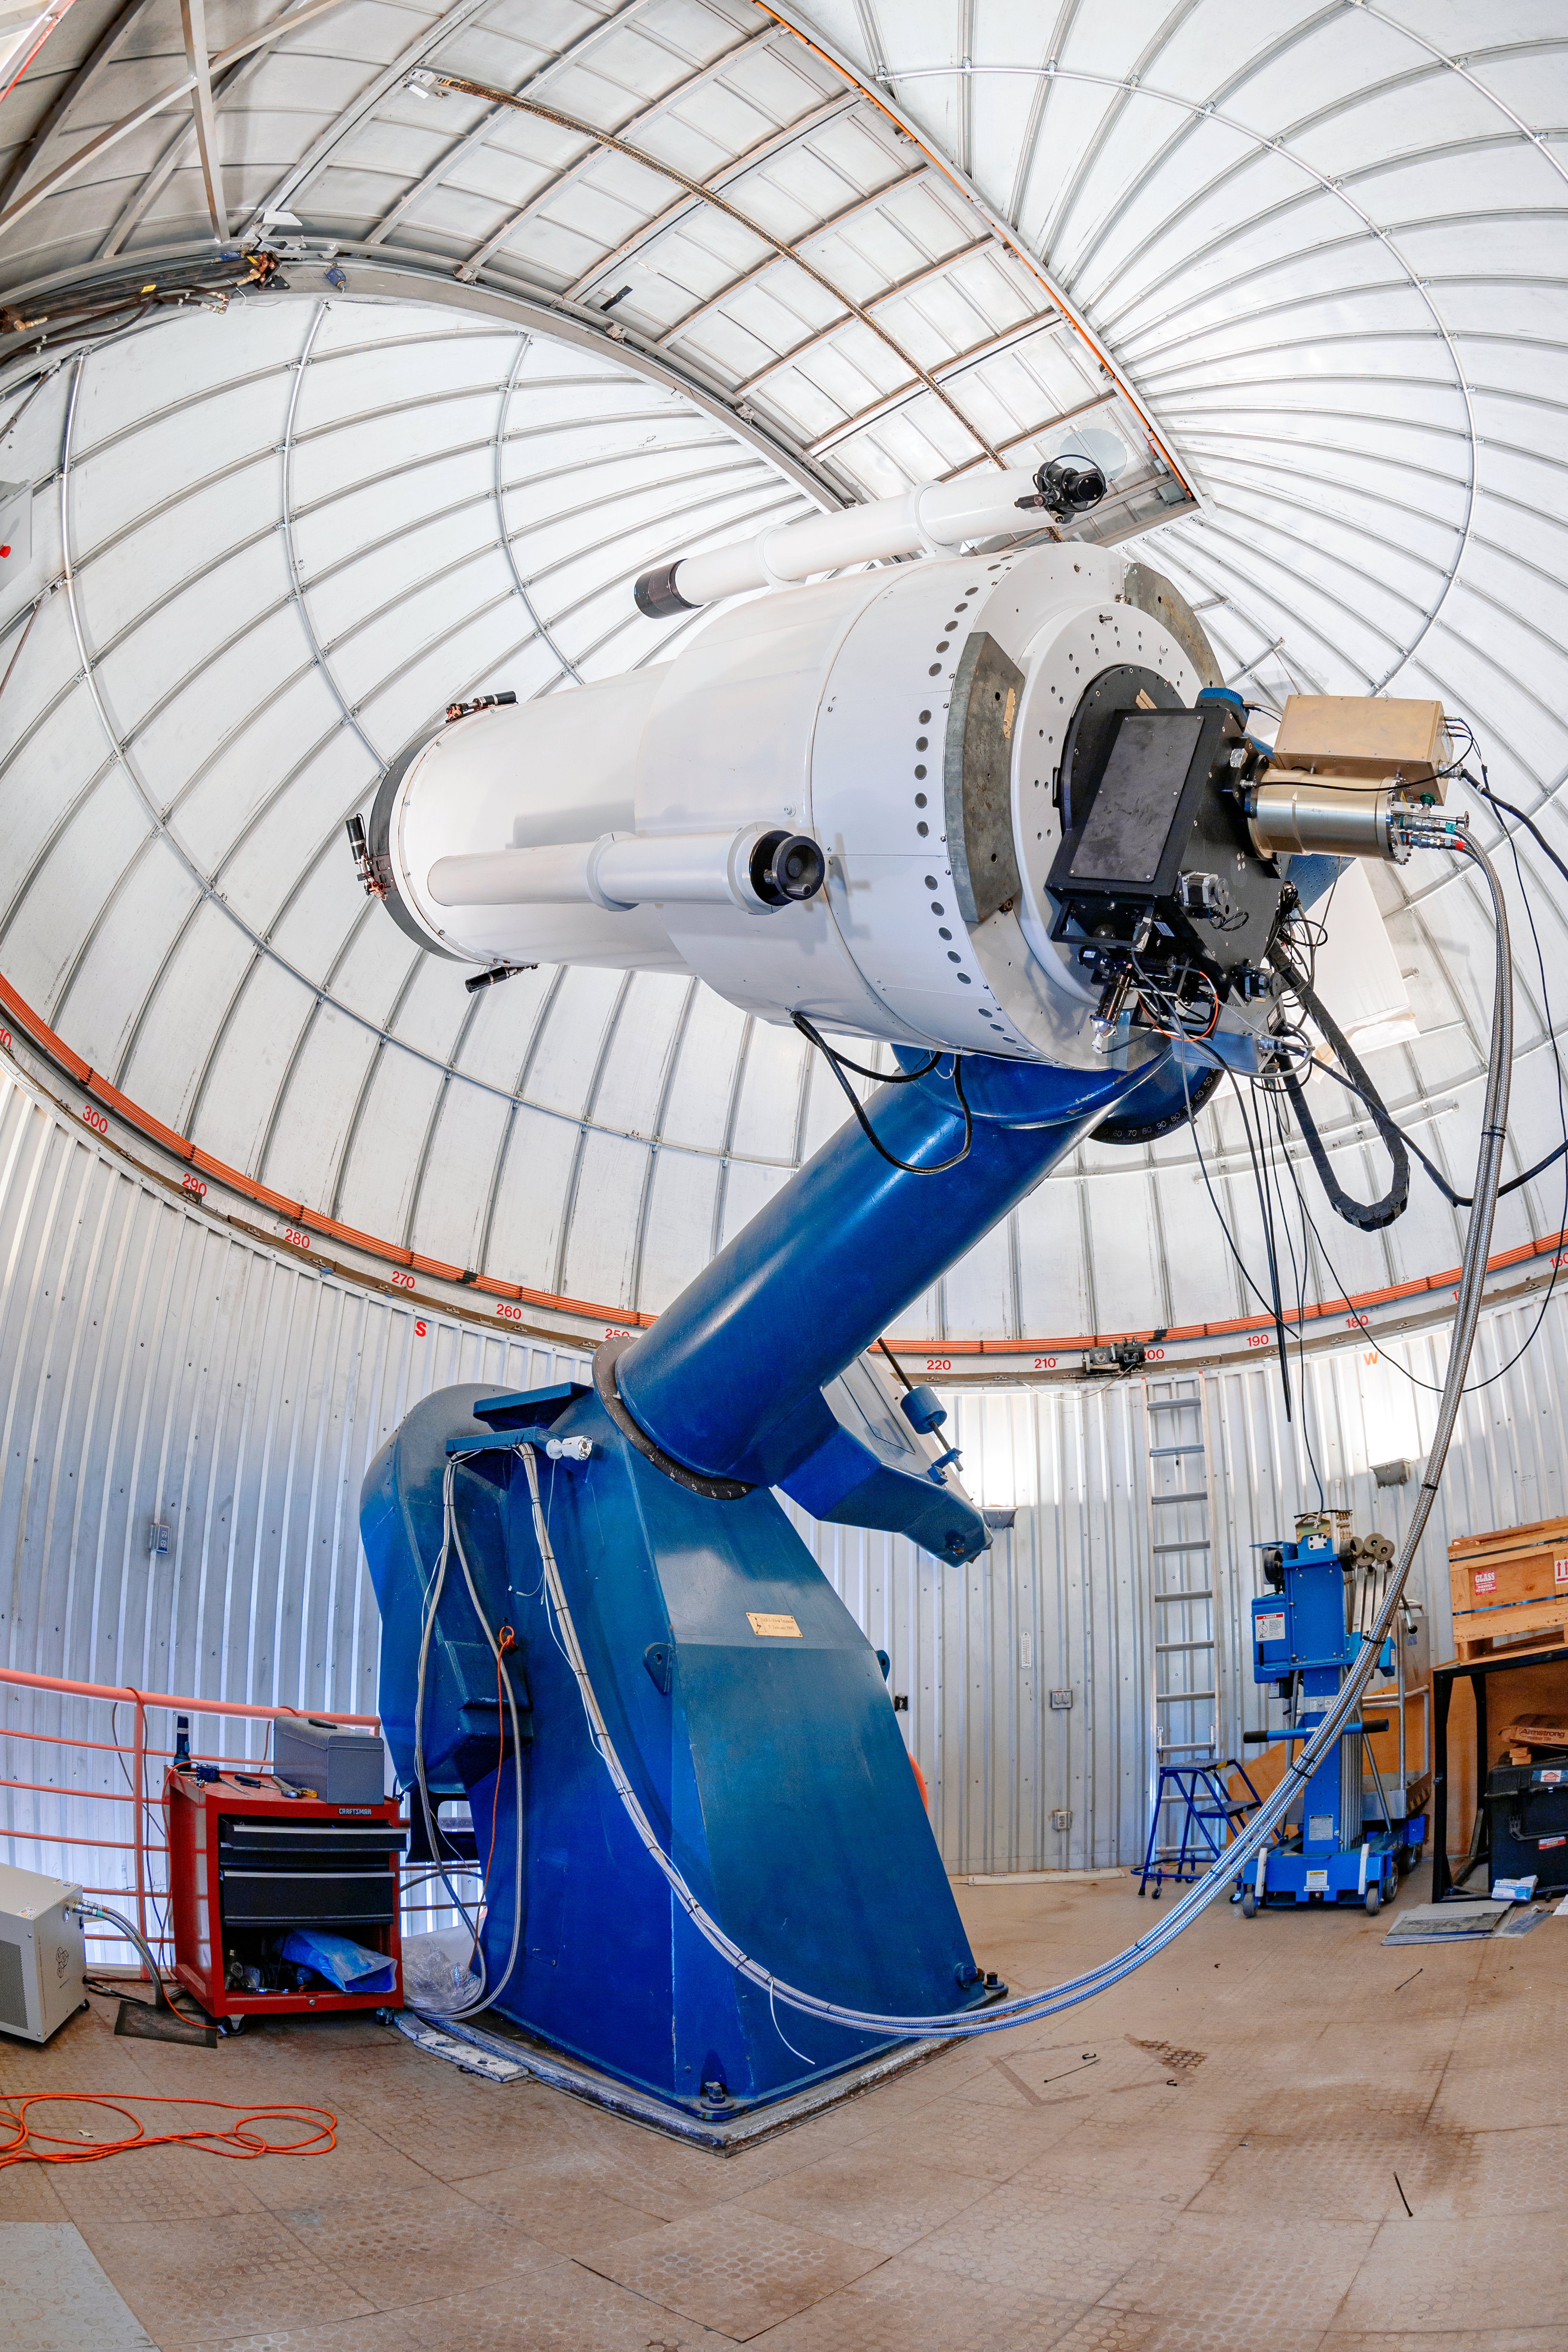

SARA Kitt Peak Telescope

The interior of the SARA Kitt Peak Telescope on Kitt Peak National Observatory in Arizona.

Credit: KPNO/NOIRLab/NSF/AURA/T. Matsopoulos